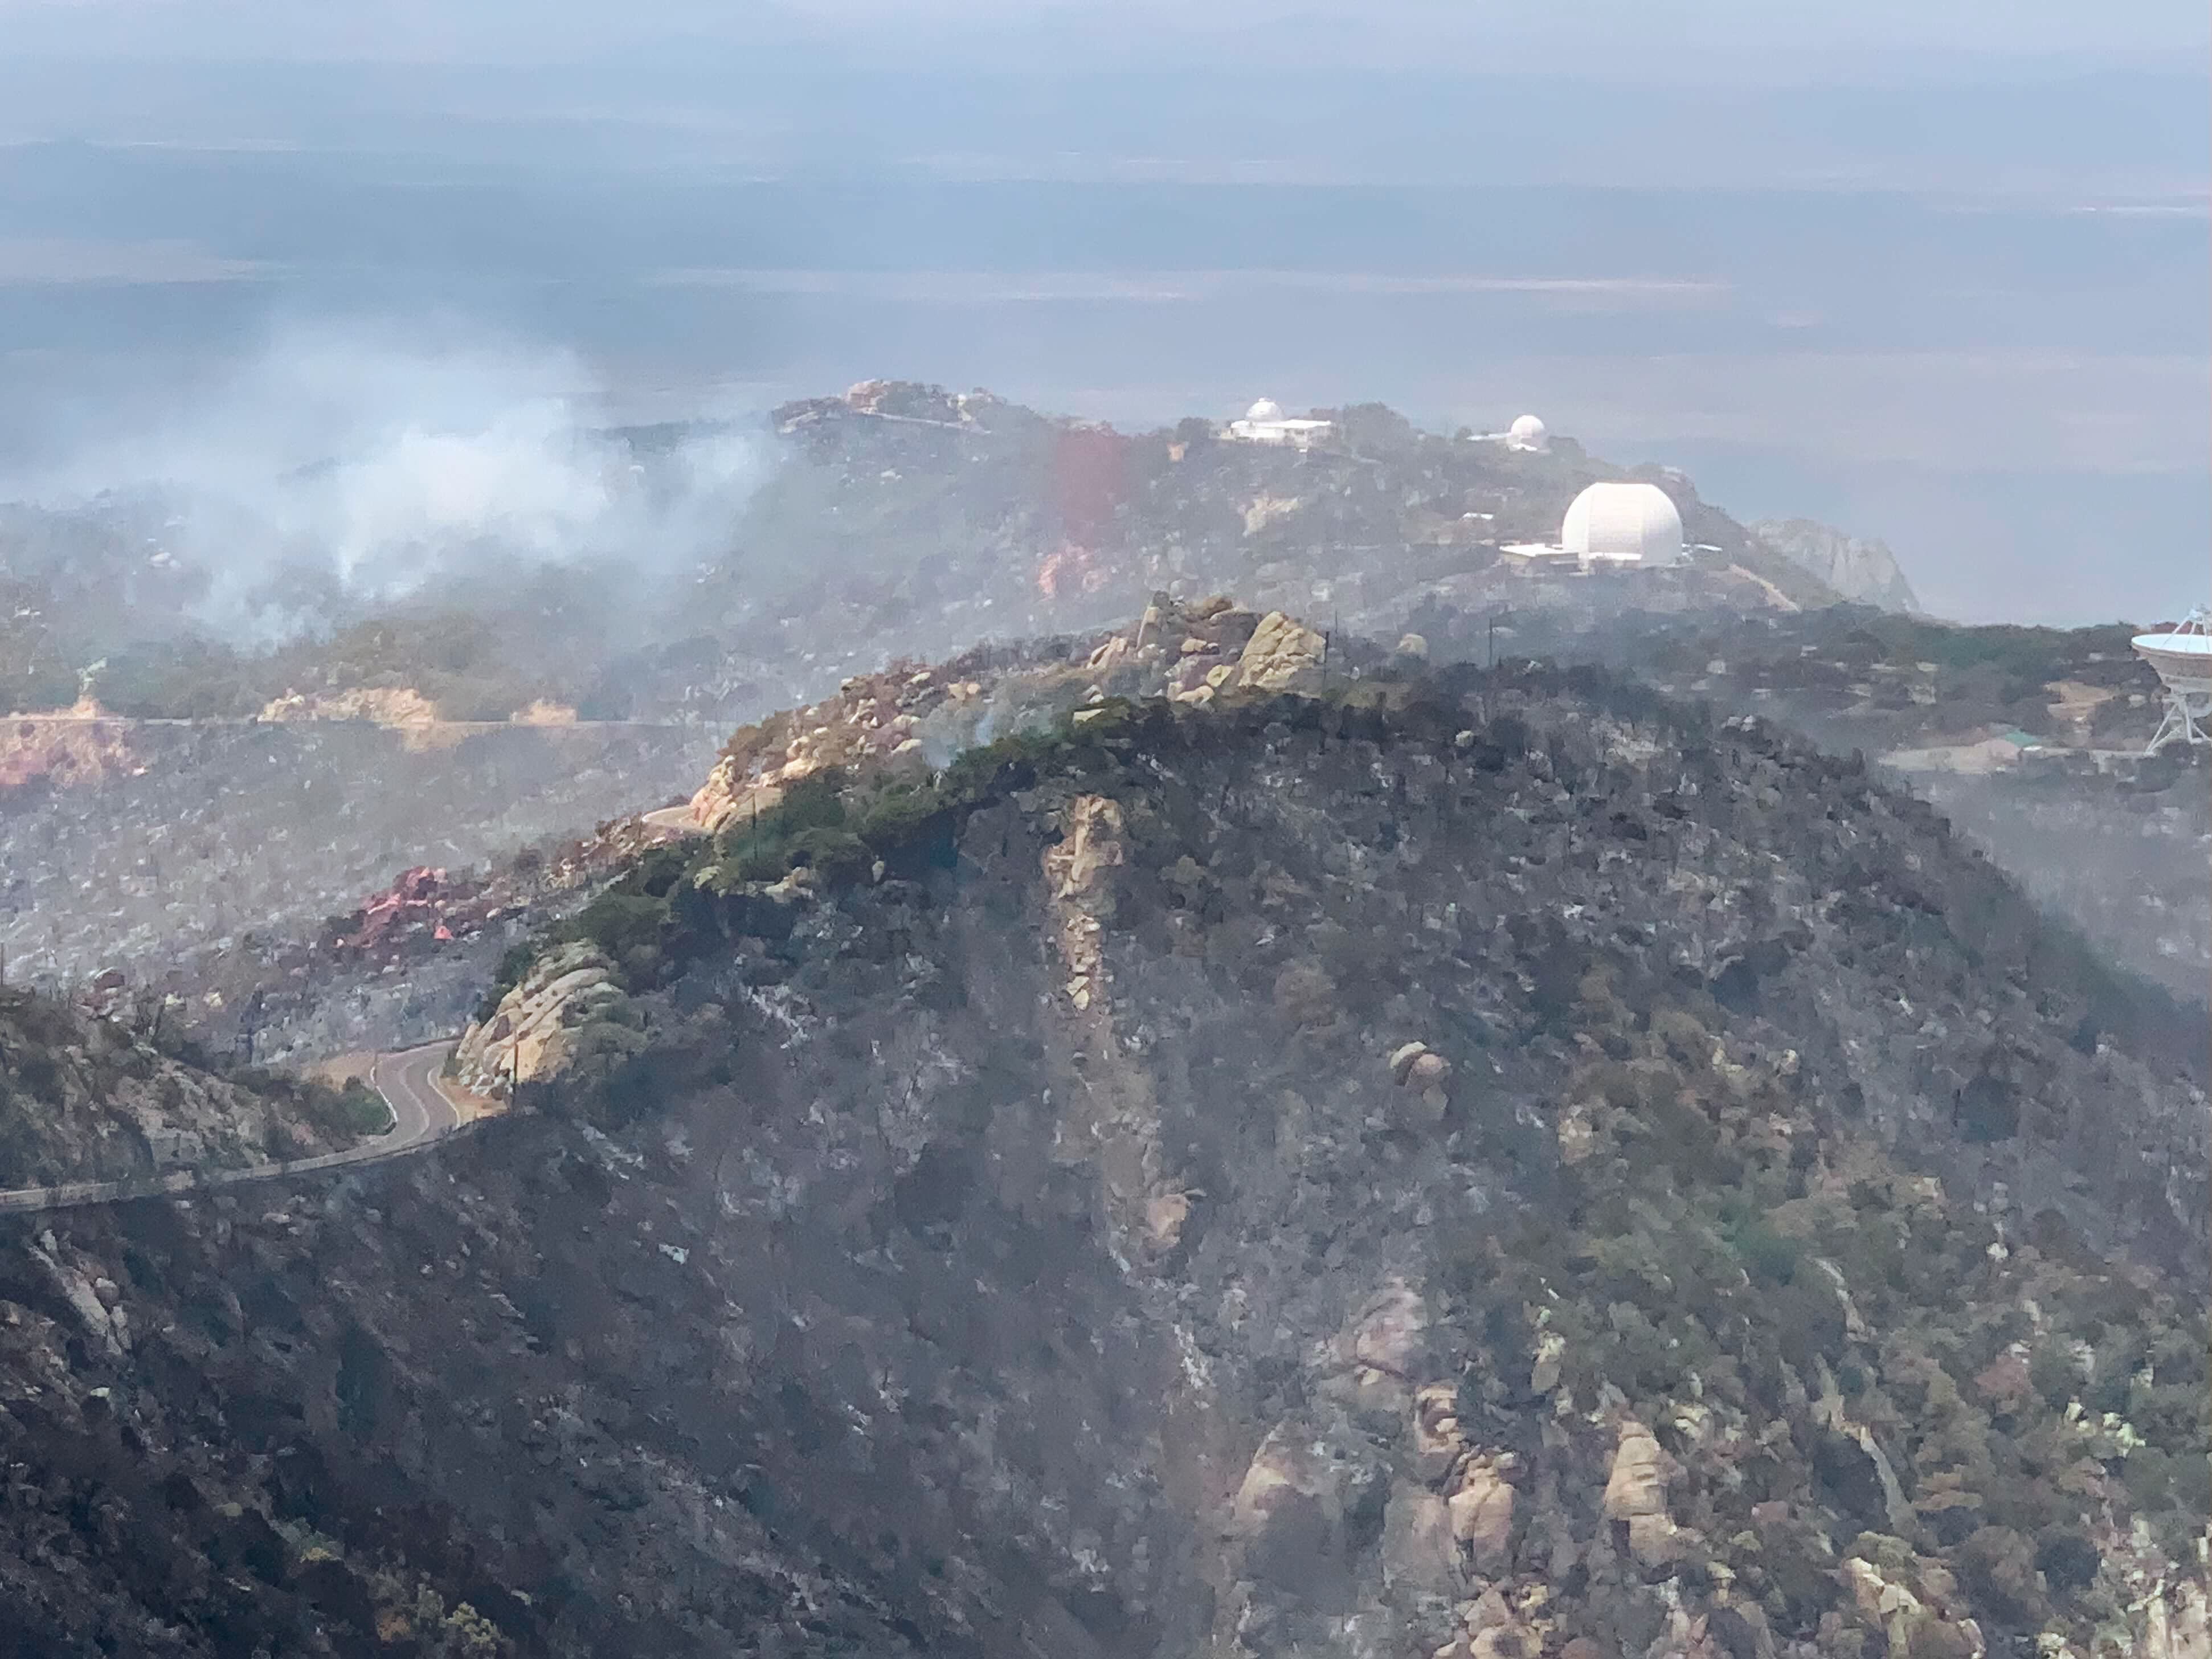

South West ridge of Kitt Peak National Observatory 18 June 2022

South West ridge of Kitt Peak National Observatory on 18 June 2022. The site has been affected by the Contreras Fire.

Credit: KPNO/NOIRLab/NSF/AURA